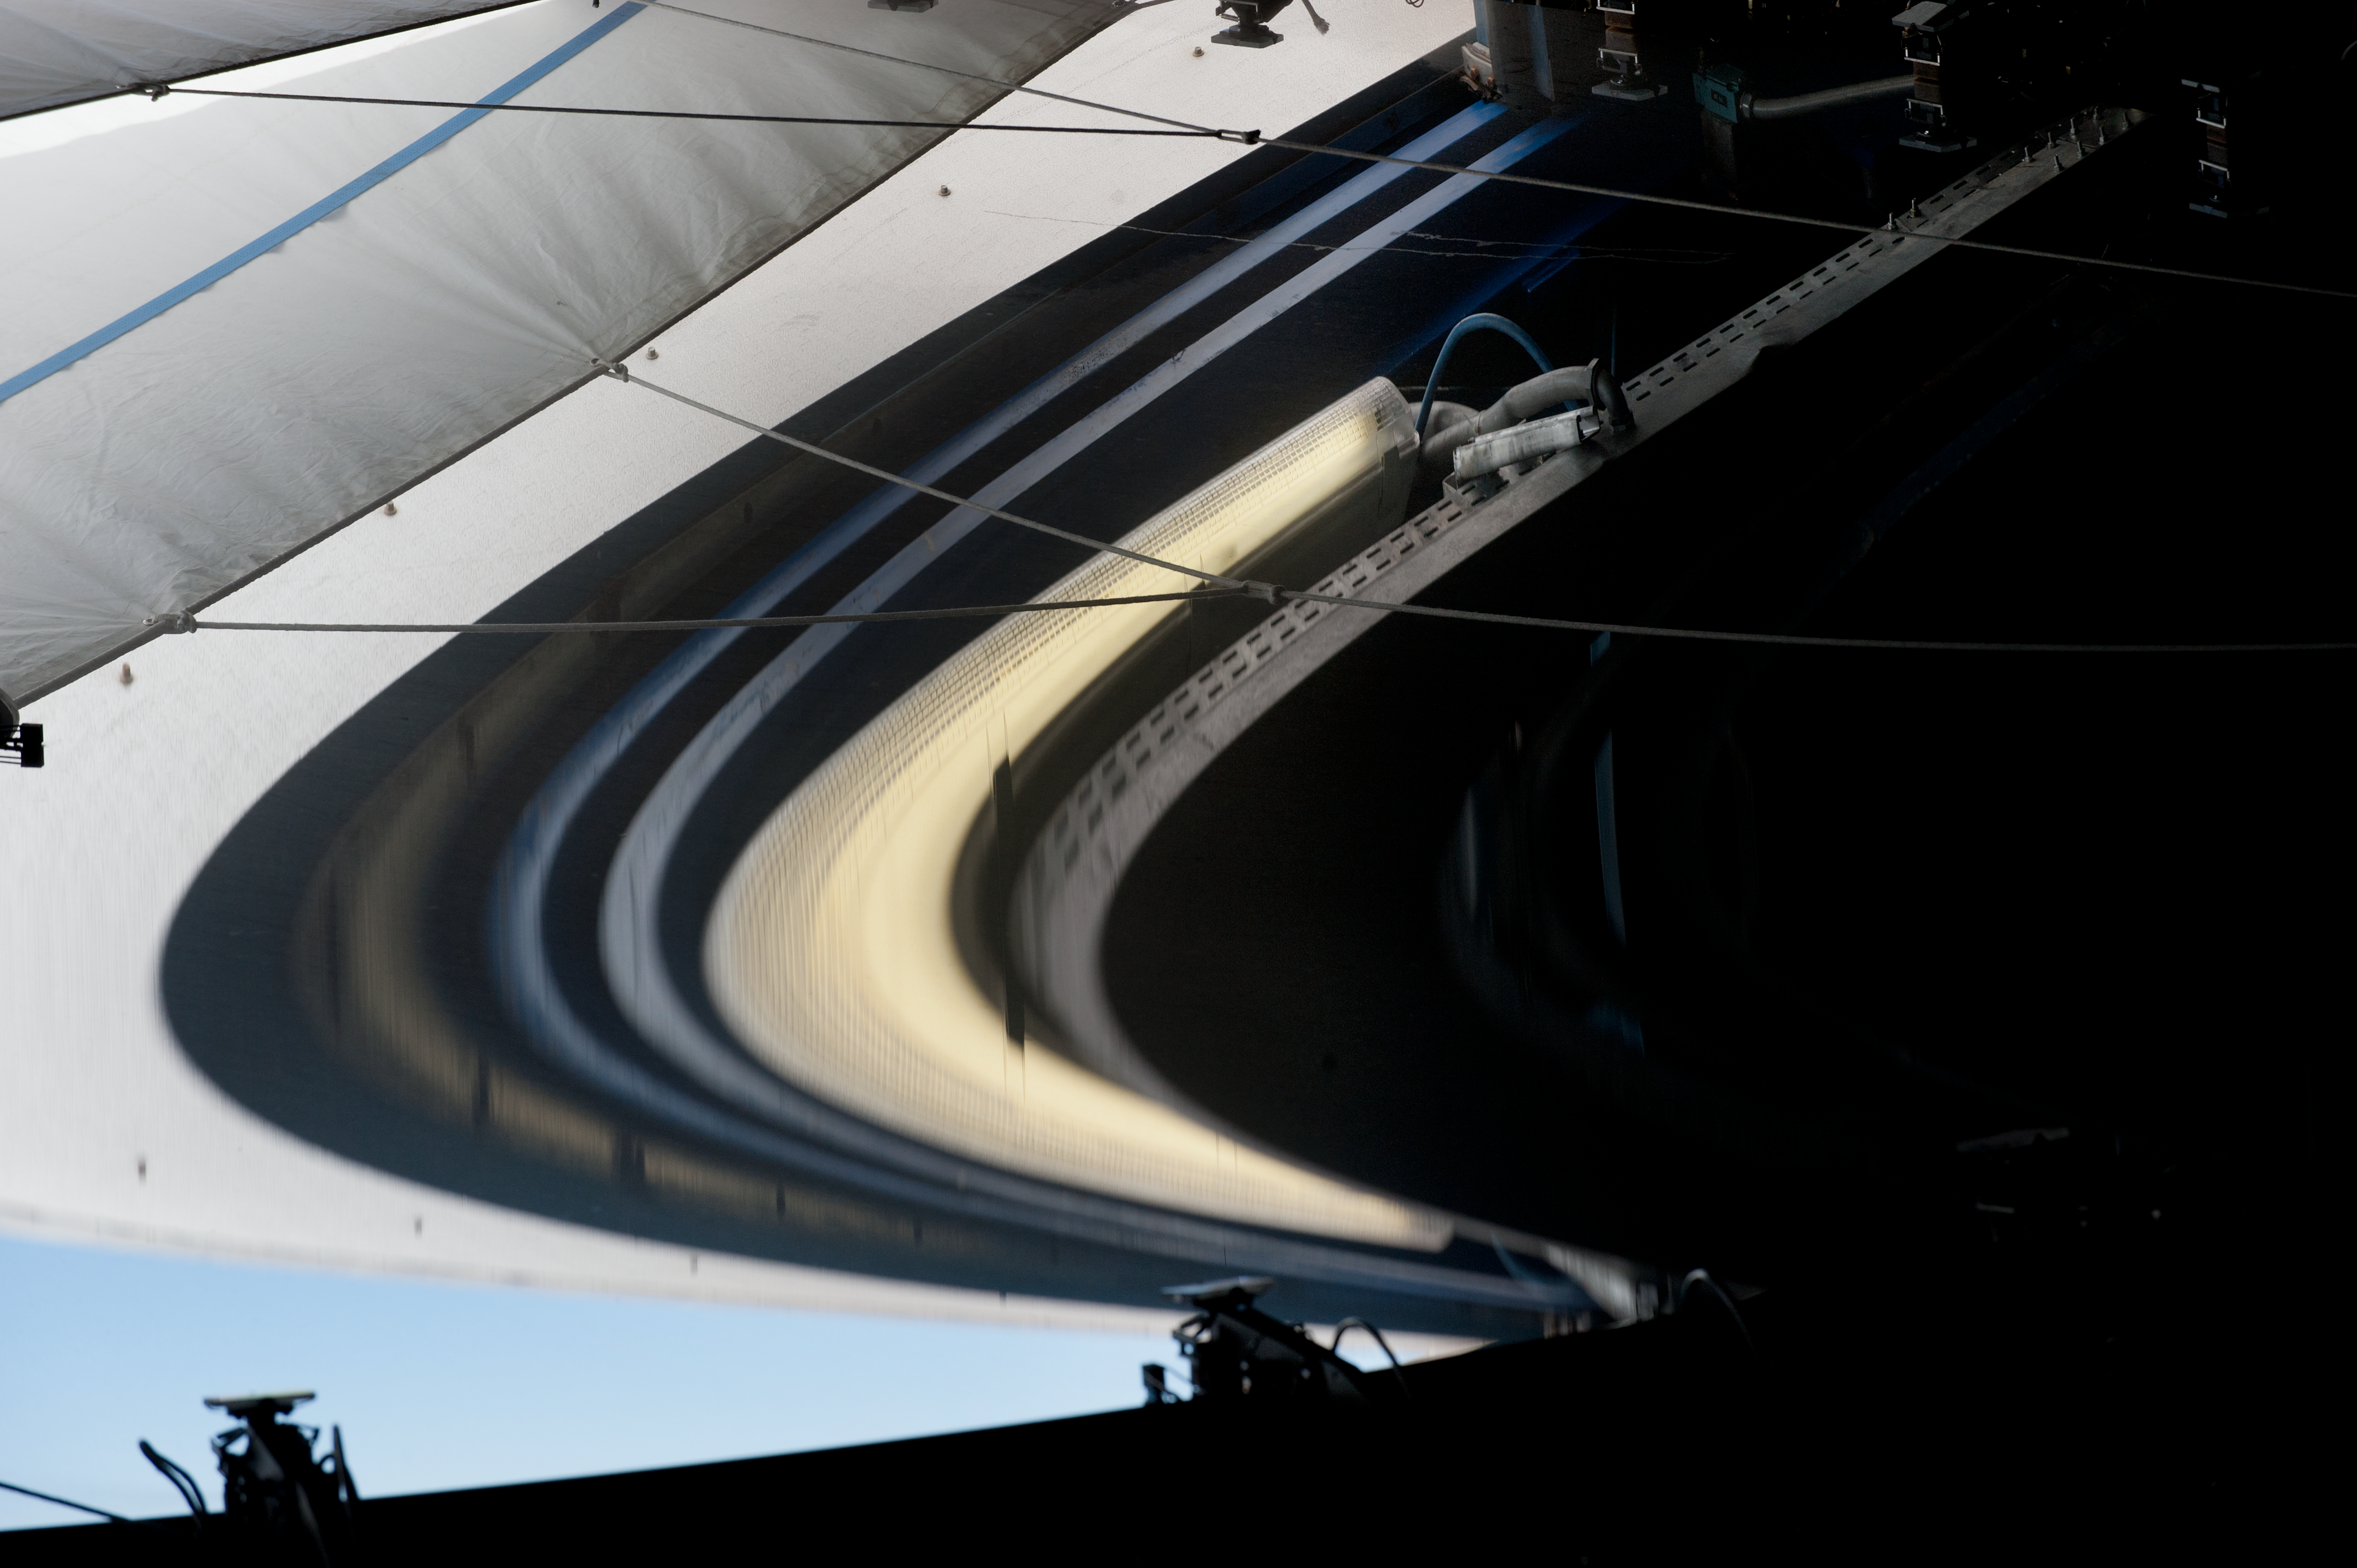

Reflection in the UT4 primary mirror

Reflection in the UT4 primary mirror which looks like the rings of Saturn, during cell removal, for recoating.

Credit: ESO/Max Alexander